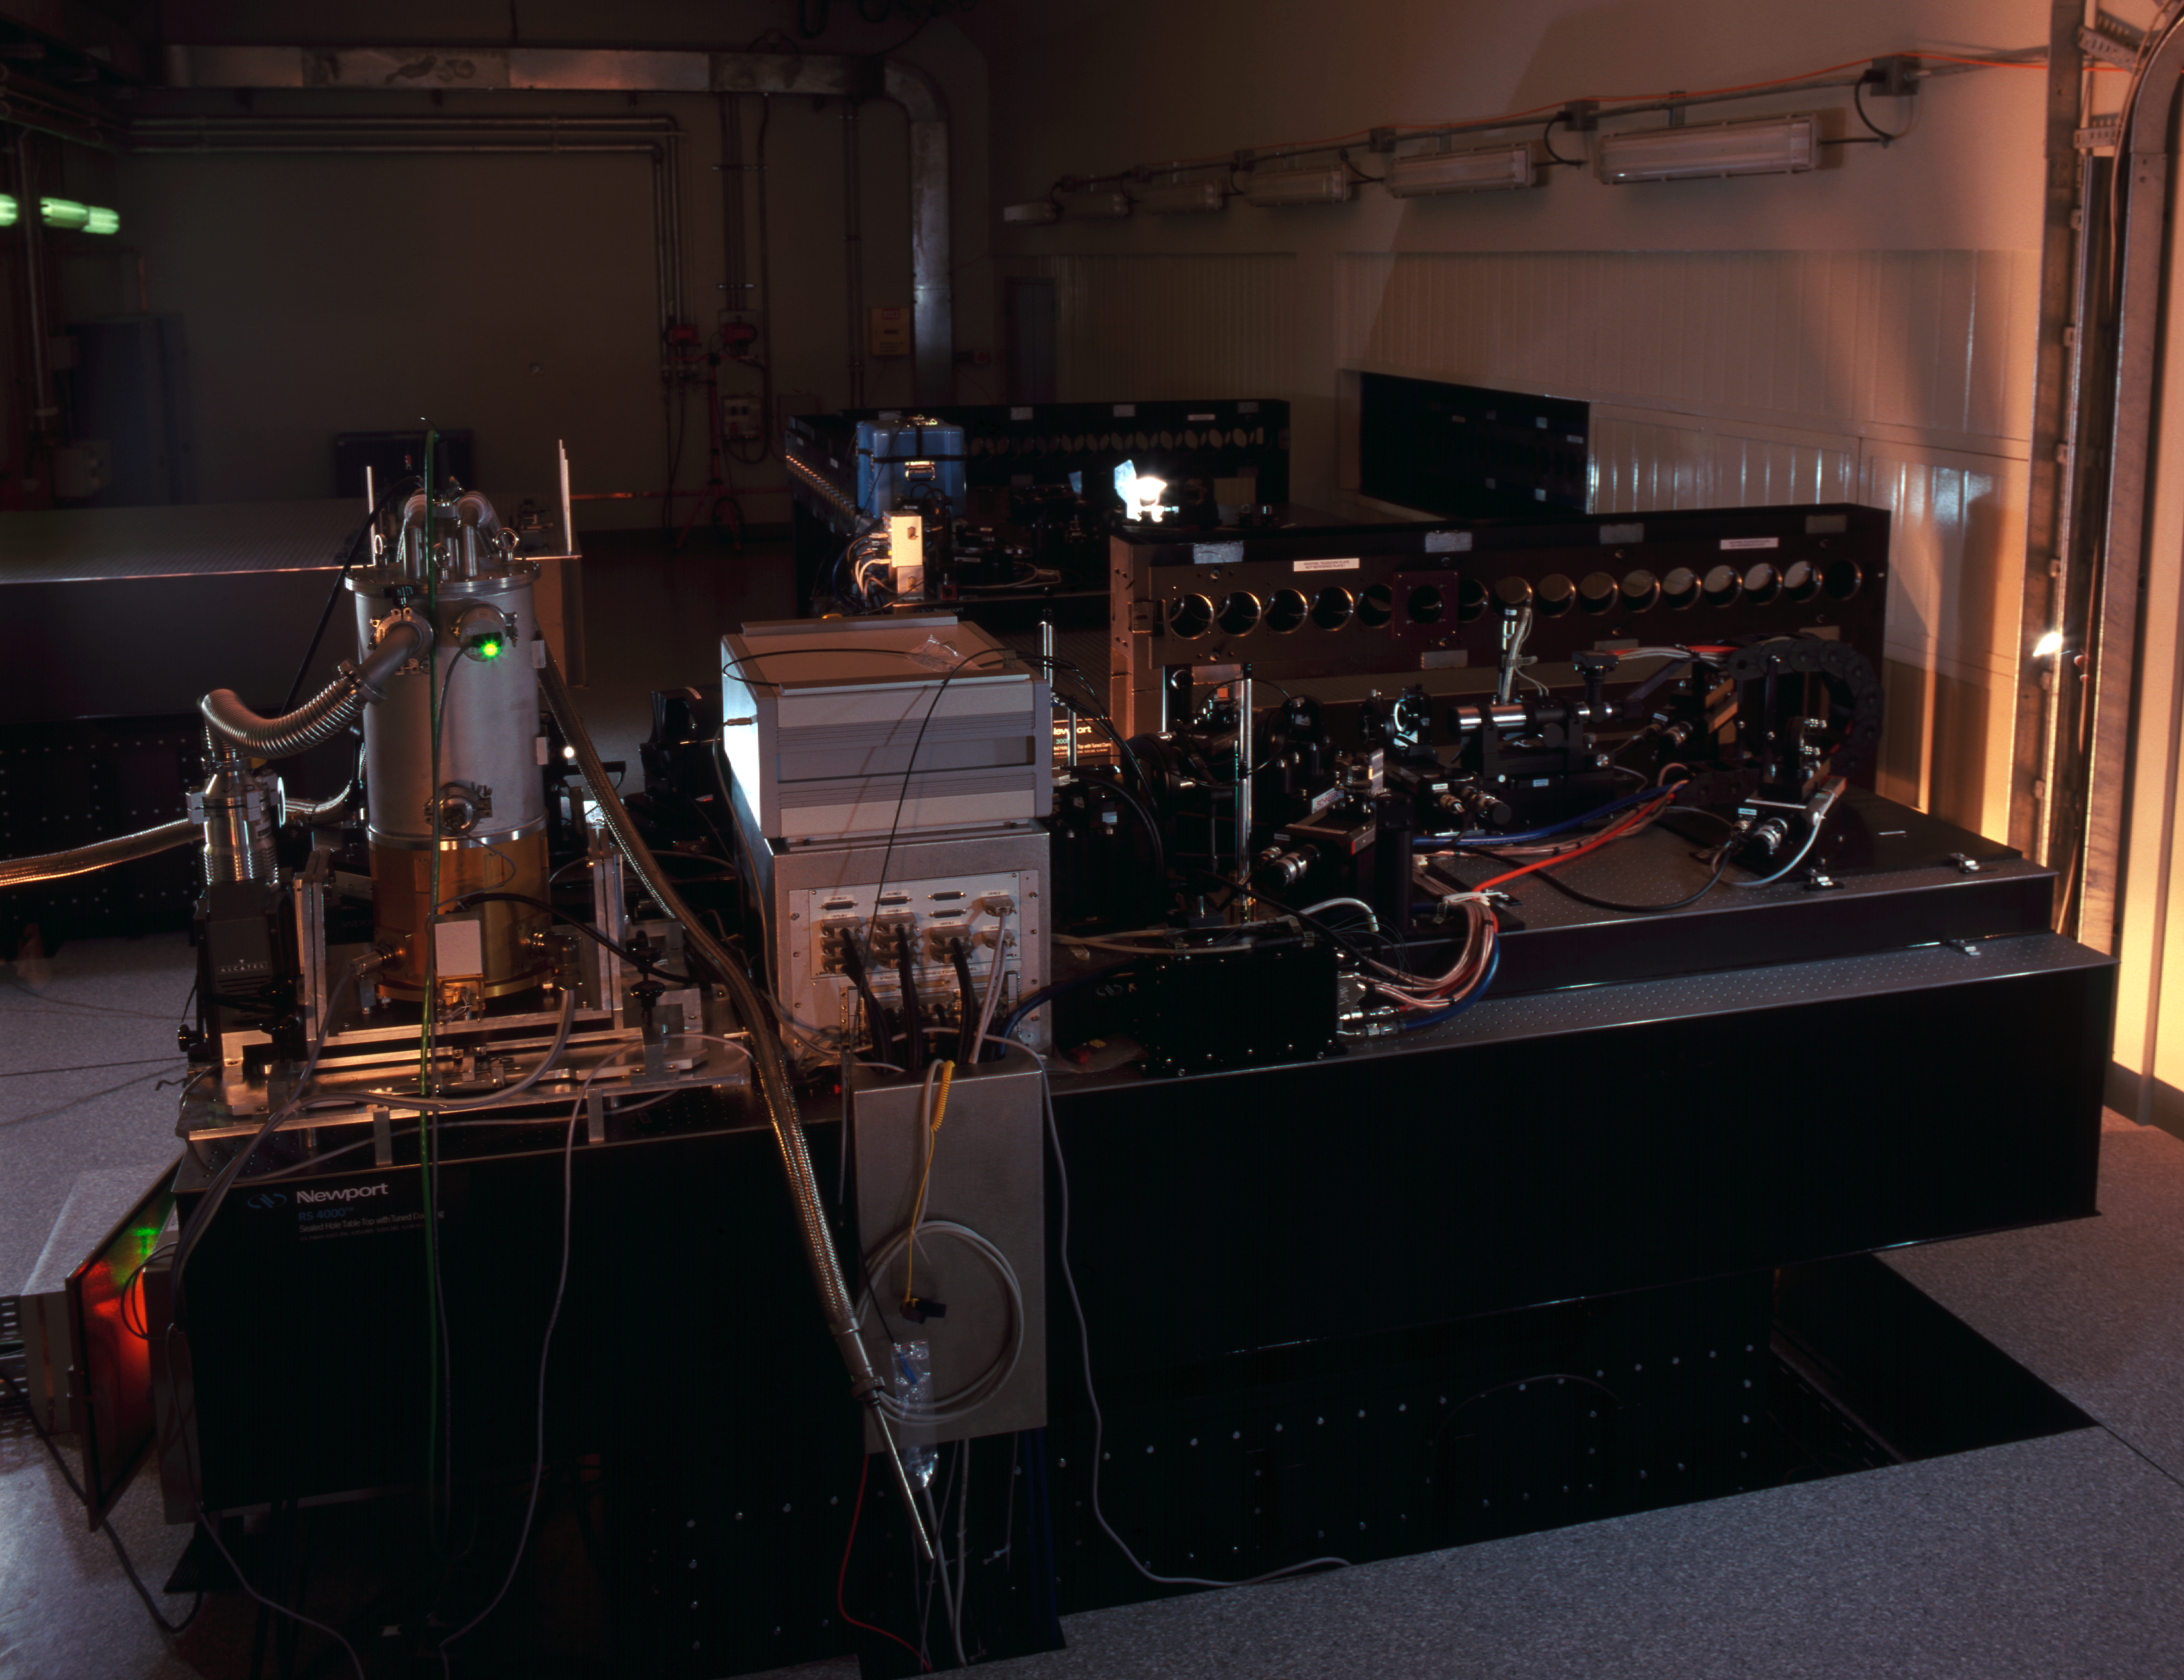

VLTI VINCI

The VLT INterferometer Commissioning Instrument (VINCI) at the Paranal Observatory in March 2002.

Credit: ESO